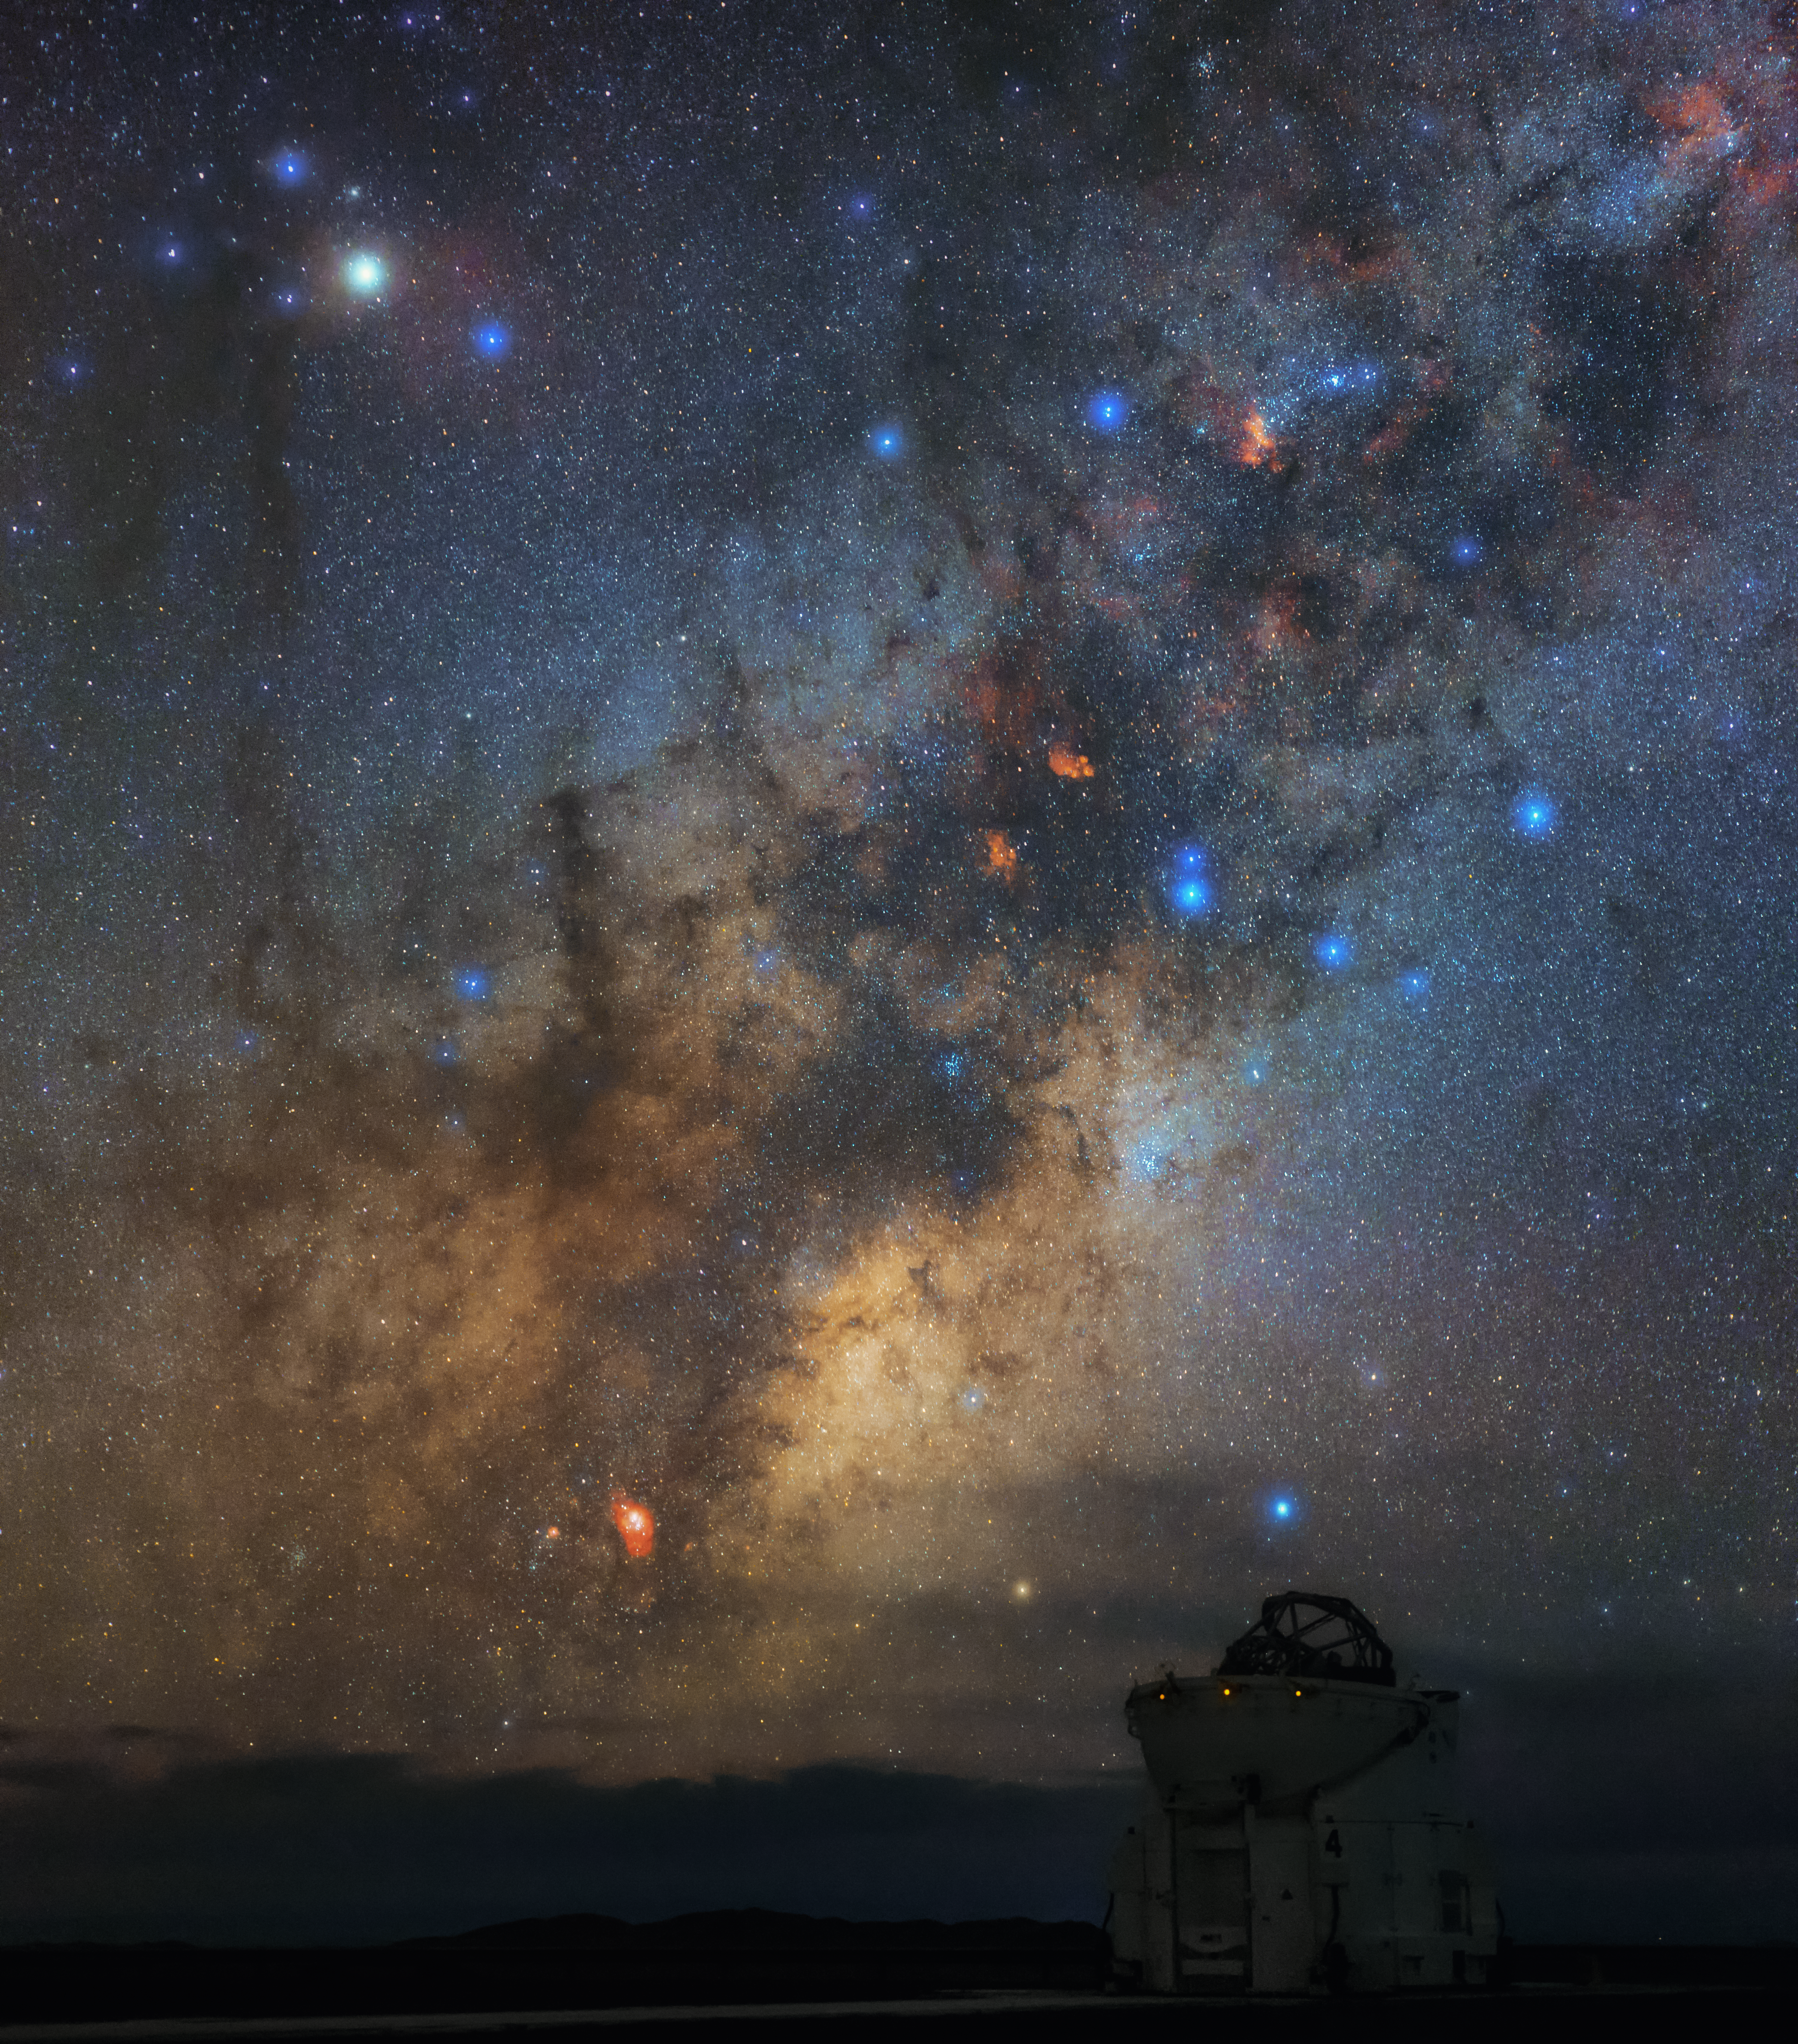

Antares overlooking an Auxiliary Telescope

Brilliant blue stars litter the southern sky and the galactic bulge of our home galaxy, the Milky Way, hangs serenely above the horizon in this spectacular shot of ESO’s Paranal Observatory.

This image was taken atop Cerro Paranal in Chile, home to ESO’s Very Large Telescope (VLT). In the foreground, the open dome of one of the four 1.8-metre Auxiliary Telescopes can be seen. The four Auxiliary Telescopes can be utilised together, to form the Very Large Telescope Interferometer (VLTI).

The plane of the Milky Way is dotted with bright regions of hot gas. The very bright star towards the upper left corner of the frame is Antares — the brightest star in Scorpius and the fifteenth brightest star in the night sky.

Credit: ESO/B. Tafreshi (twanight.org)